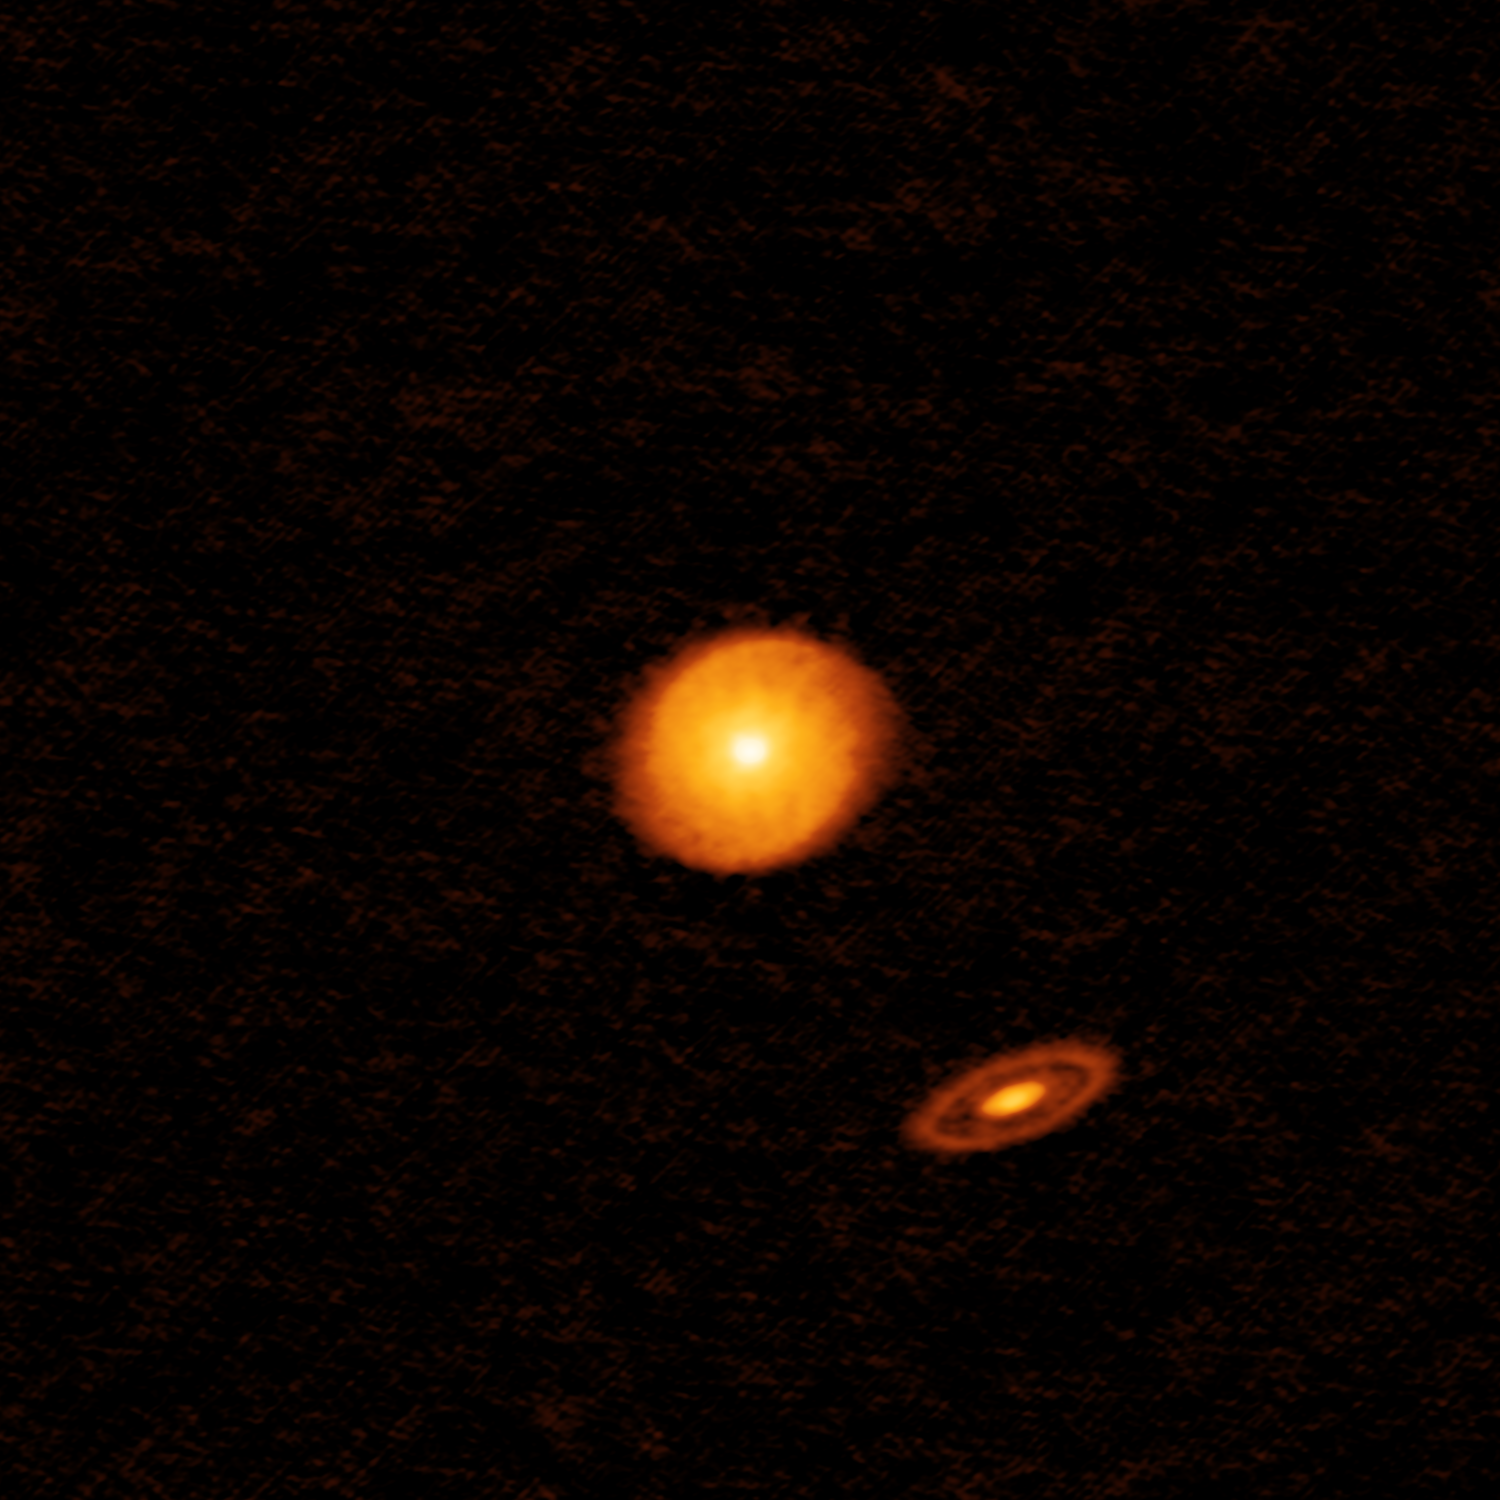

Worlds with many suns

This week’s Picture of the Week highlights another of the 20 images to come out of ALMA’s first Large Program, the Disk Substructures at High Angular Resolution Project (DSHARP). DSHARP explored a number of nearby protoplanetary discs to learn more about the earliest stages of planet formation, and a staggering quantity of data from the project has just been released.

This object, called AS 205, is notable for being a multiple star system, one of two such systems imaged by DSHARP (the other being HT Lup). While two discs are discernible here, the lower right disc is in fact shared by two stars in a binary system, so we are actually looking at a system of three fledgling stars.

Although most high-resolution studies have so far focused on single stars, multiple systems are far from uncommon in the Universe. It is thought that over half of all stars may exist in multiple systems, an estimate that may be even higher for young stars. The presence of companion stars is likely to have complex implications for a disc and its substructures. This is due to as the gravitational influence of a stellar neighbour, which may distort and redistribute the material within the disc. Data from AS 205 and HT Lup indicate that stars and their neighbouring discs interact strongly.

Despite their unsettled birth environments, planets have been detected in multiple stellar systems — some orbiting just one of the stars, others orbiting the entire system. The latter are more likely to have stable orbits than the former, which get caught up in volatile interstellar dynamics.

Credit: ALMA (ESO/NAOJ/NRAO), S. Andrews et al.; NRAO/AUI/NSF, S. Dagnello